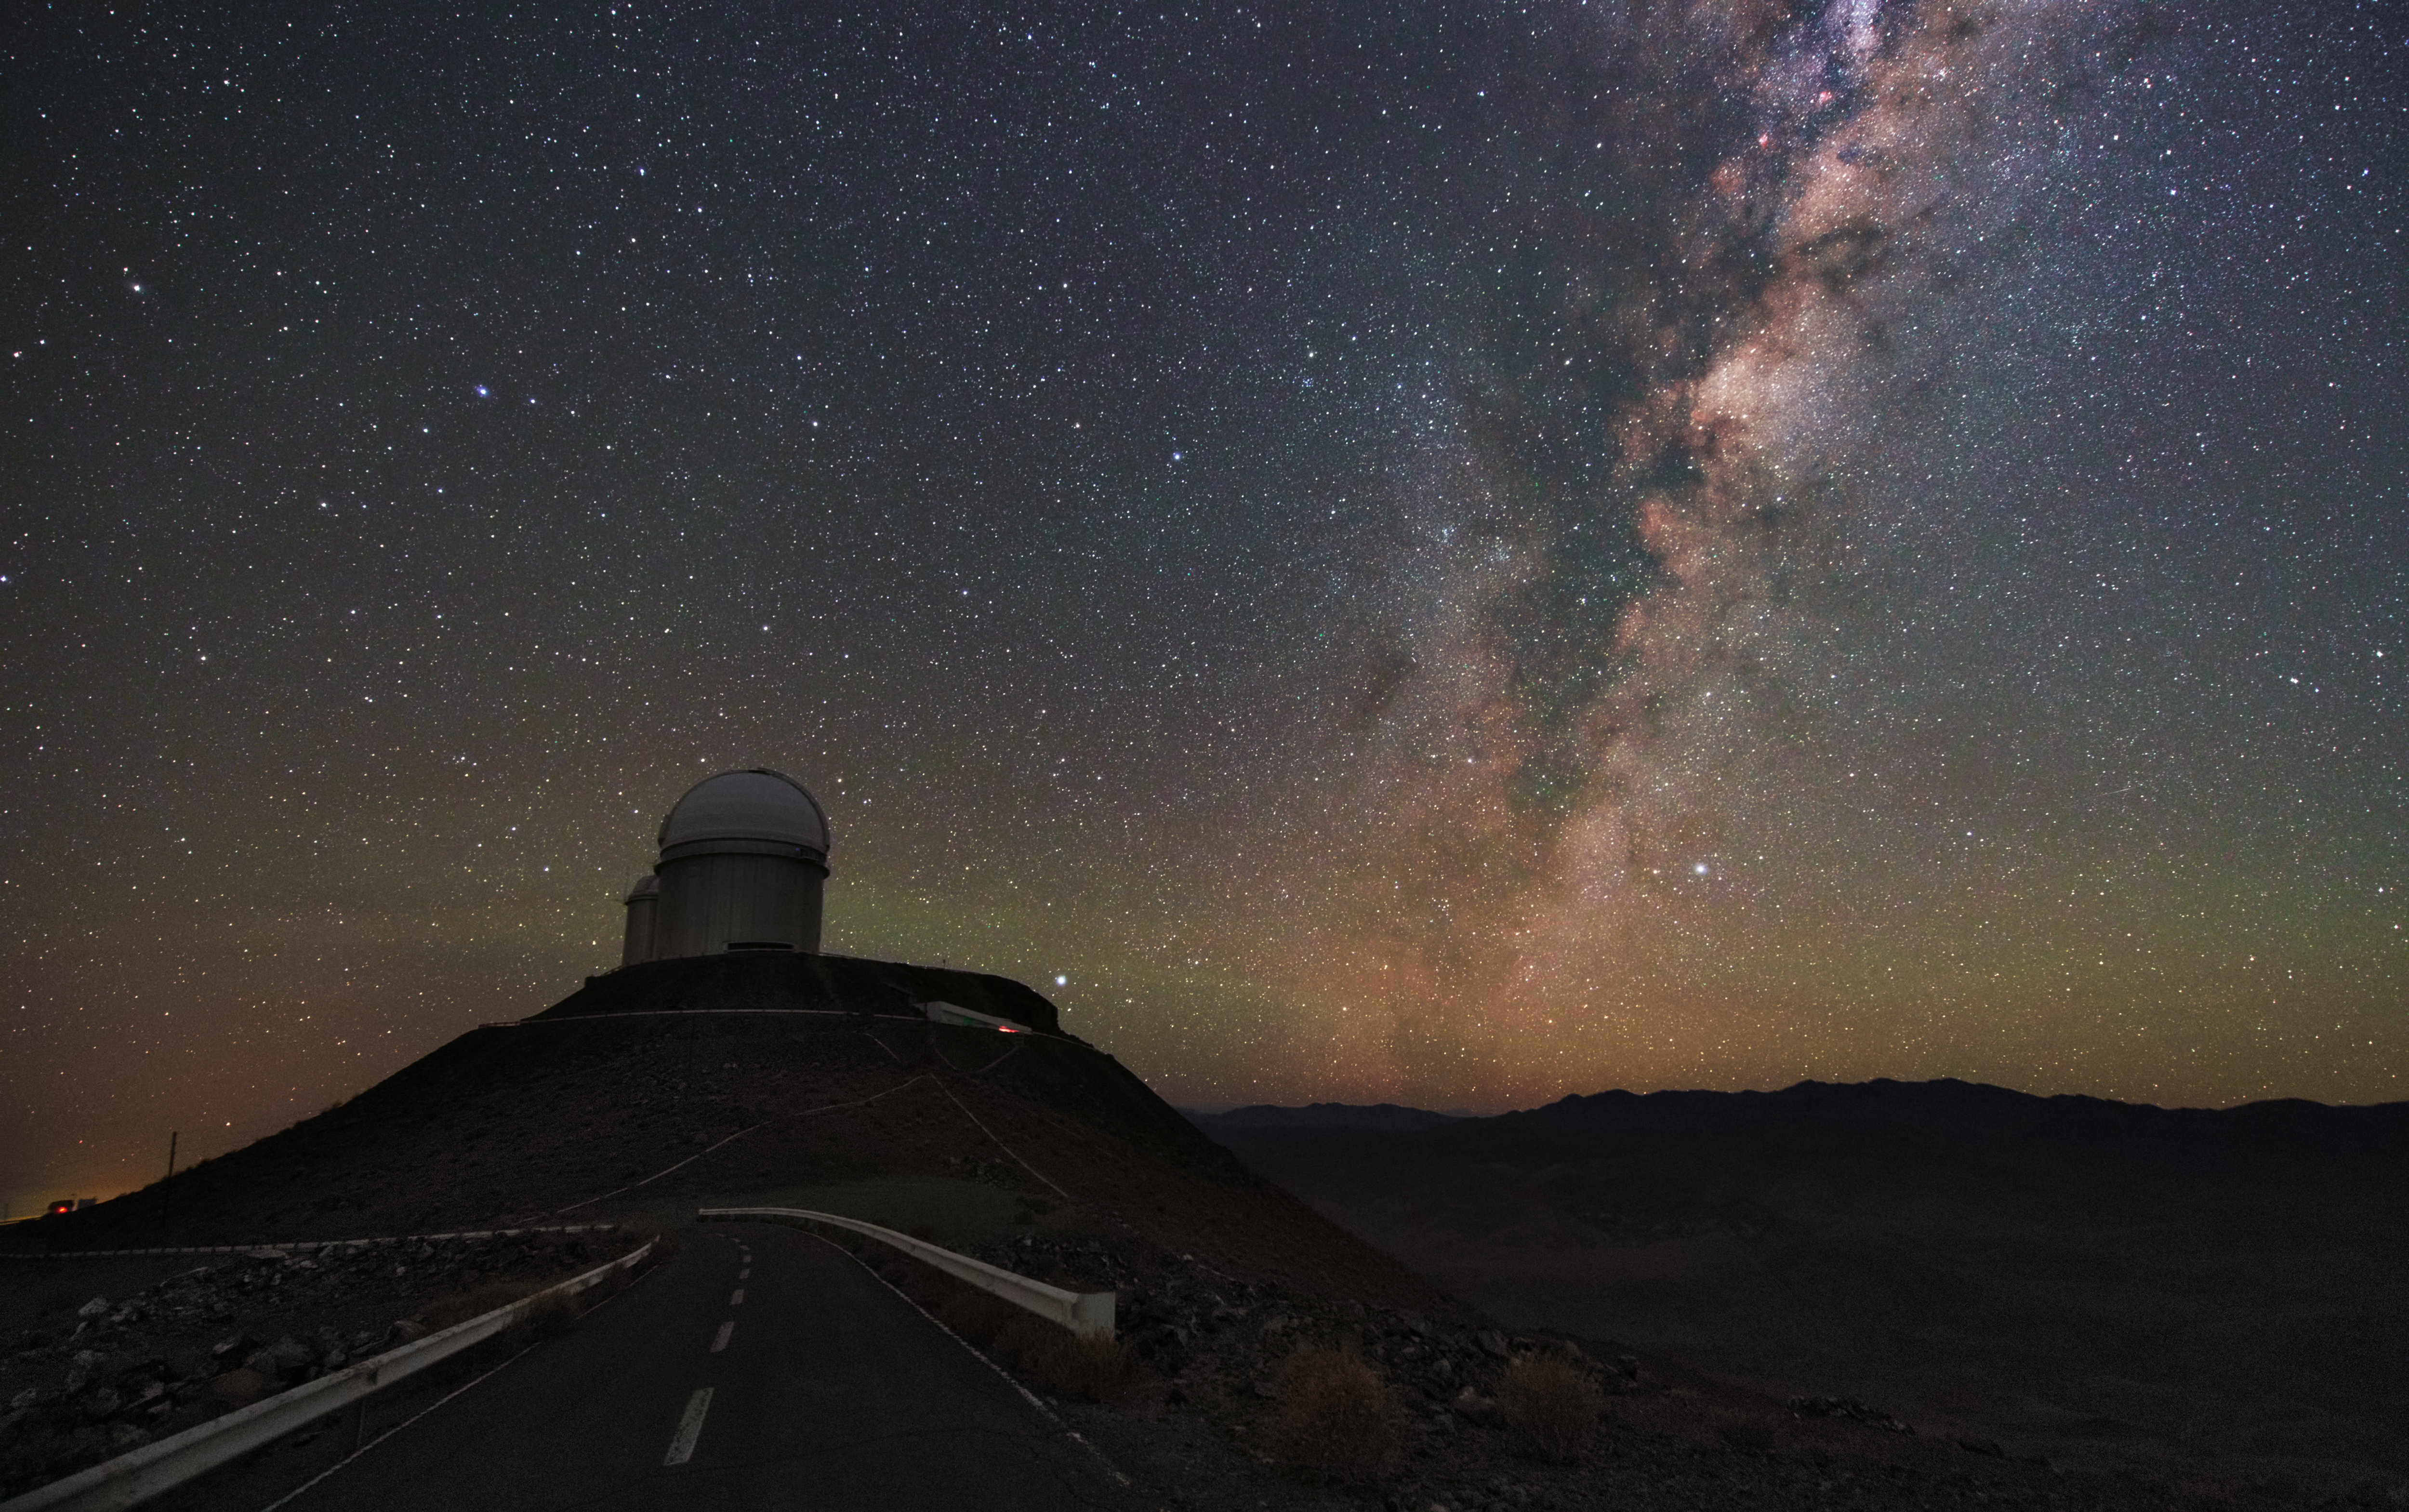

ESO and the Milky Way

The telescope visible in this image is the ESO 3.6-metre telescope at La Silla. It is mounted with the High Accuracy Radial velocity Planet Searcher (HARPS) which is dedicated to the discovery of exoplanets. To the right of the telescope the Milky Way paints a bright streak across the night sky.

Credit: Y. Beletsky (LCO)/ESO